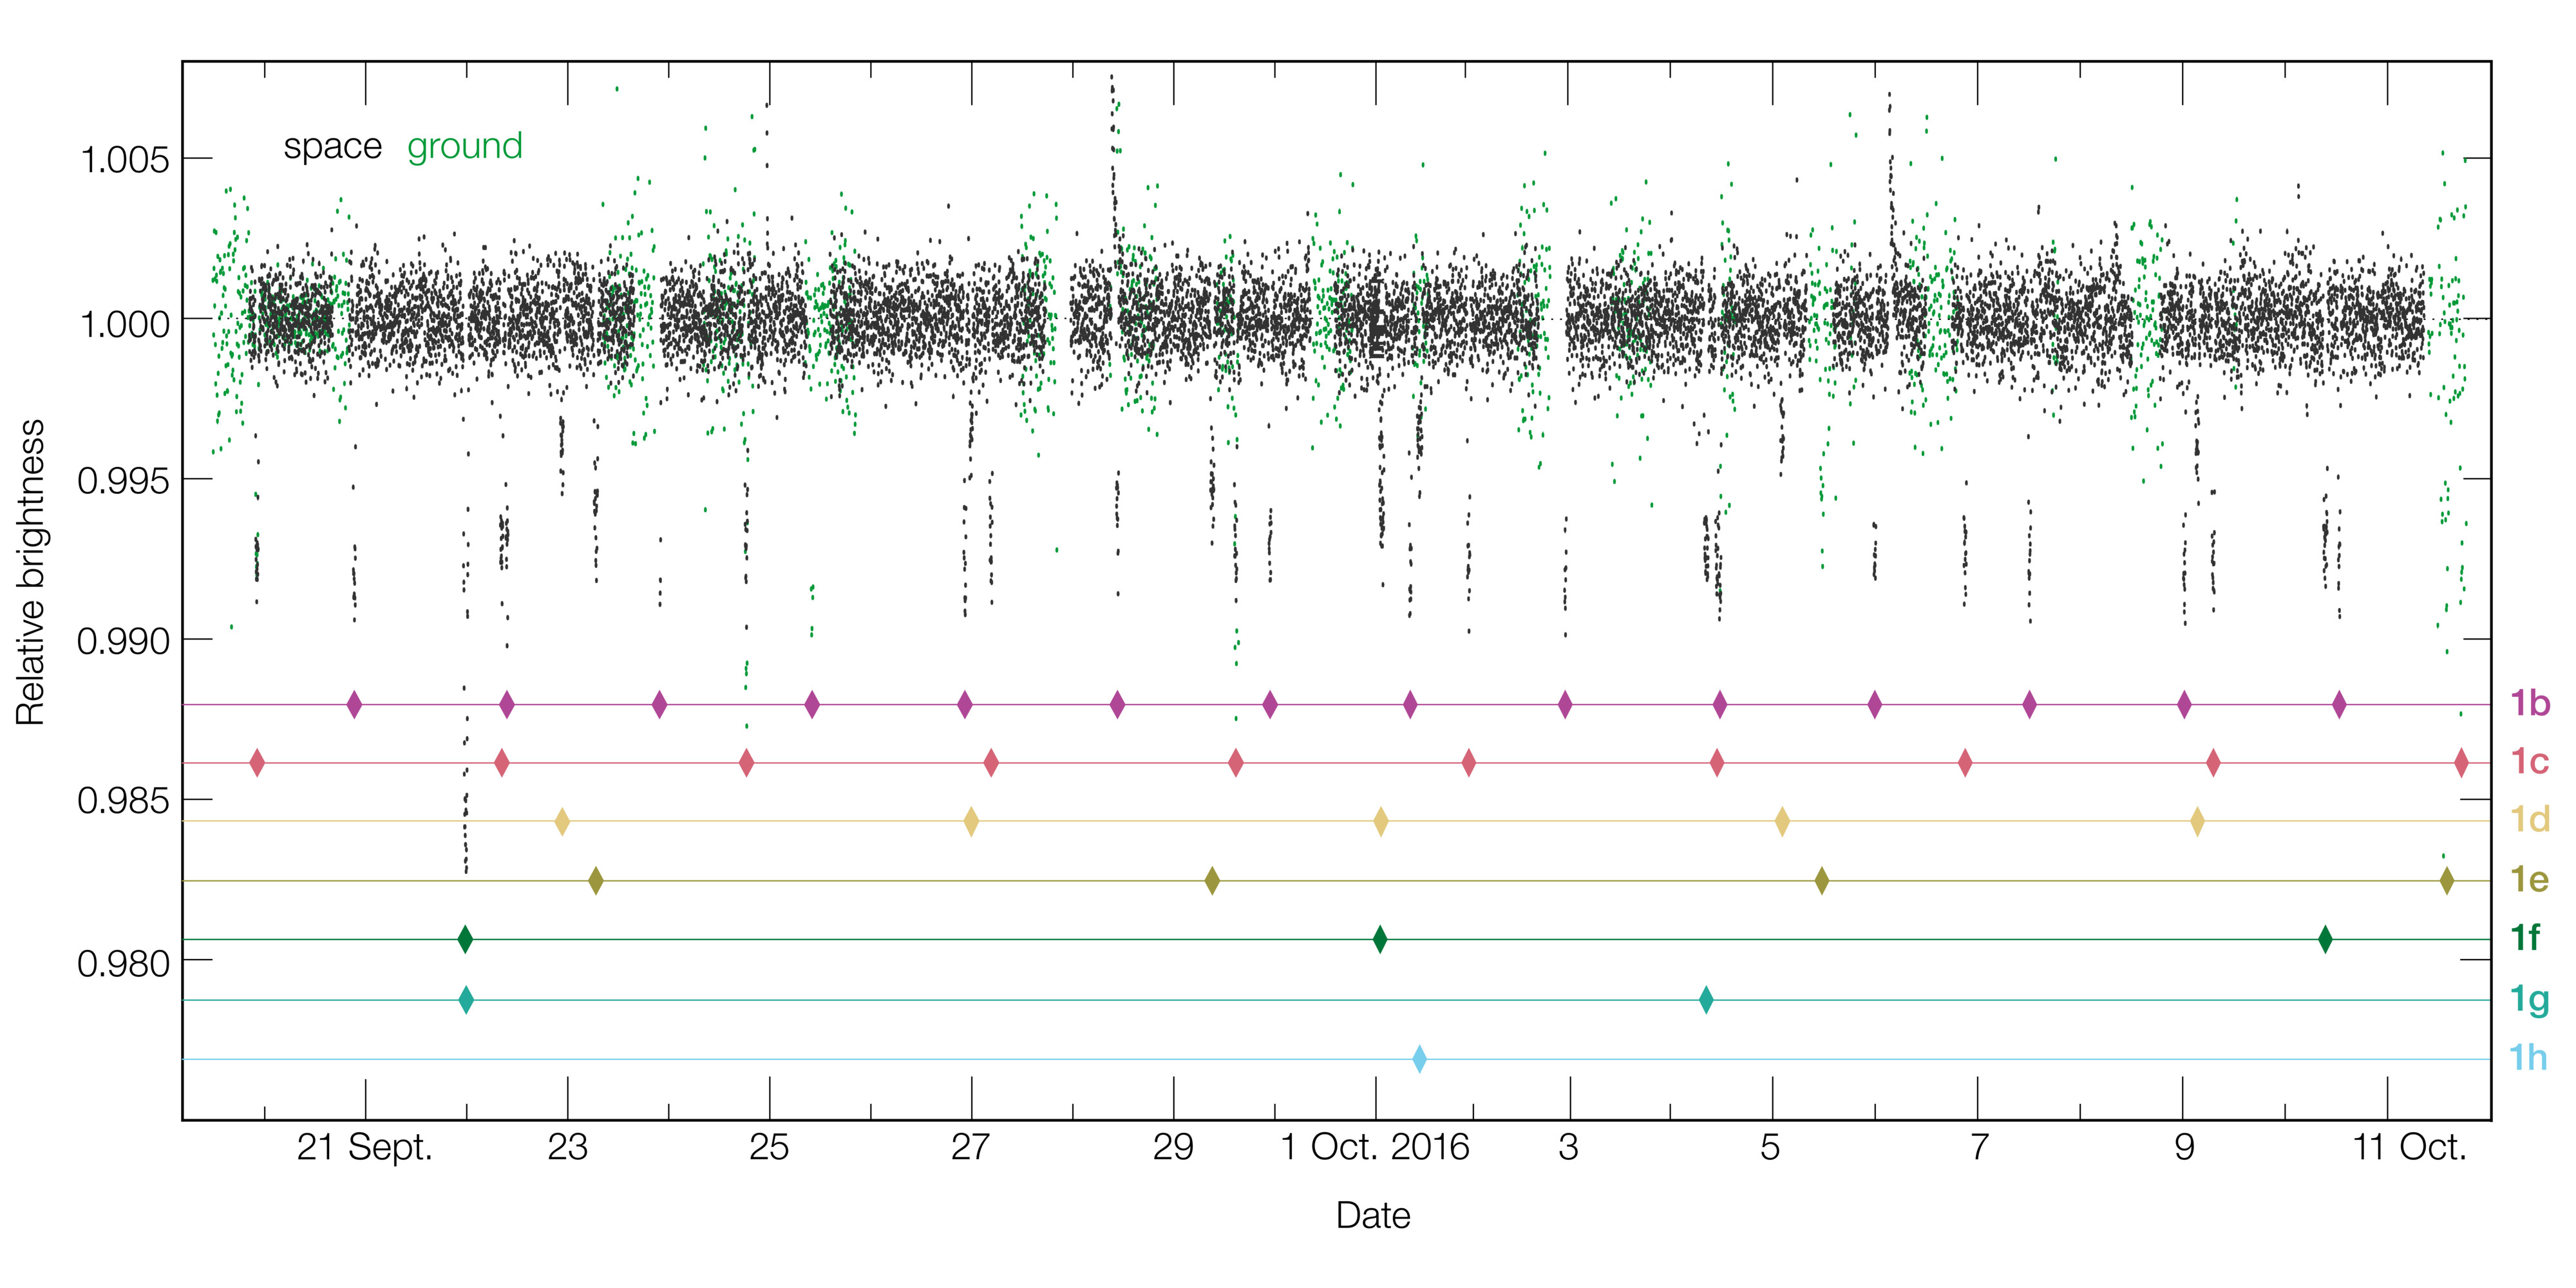

Light curve of TRAPPIST-1 — showing the dimming events caused by transits of planets

This diagram shows the changing brightness of the ultra cool dwarf star TRAPPIST-1 over a period of 20 days in September and October 2016 as measured by NASA’s Spitzer Space Telescope and many other telescopes on the ground. On many occasions the brightness of the star drops for a short period and then returns to normal. These events, called transits, are due to one or more of the star’s seven planets passing in front of the star and blocking some of its light.

The lower part of the diagram shows which of the system’s planets are responsible for the transits.

Credit: ESO/M. Gillon et al.